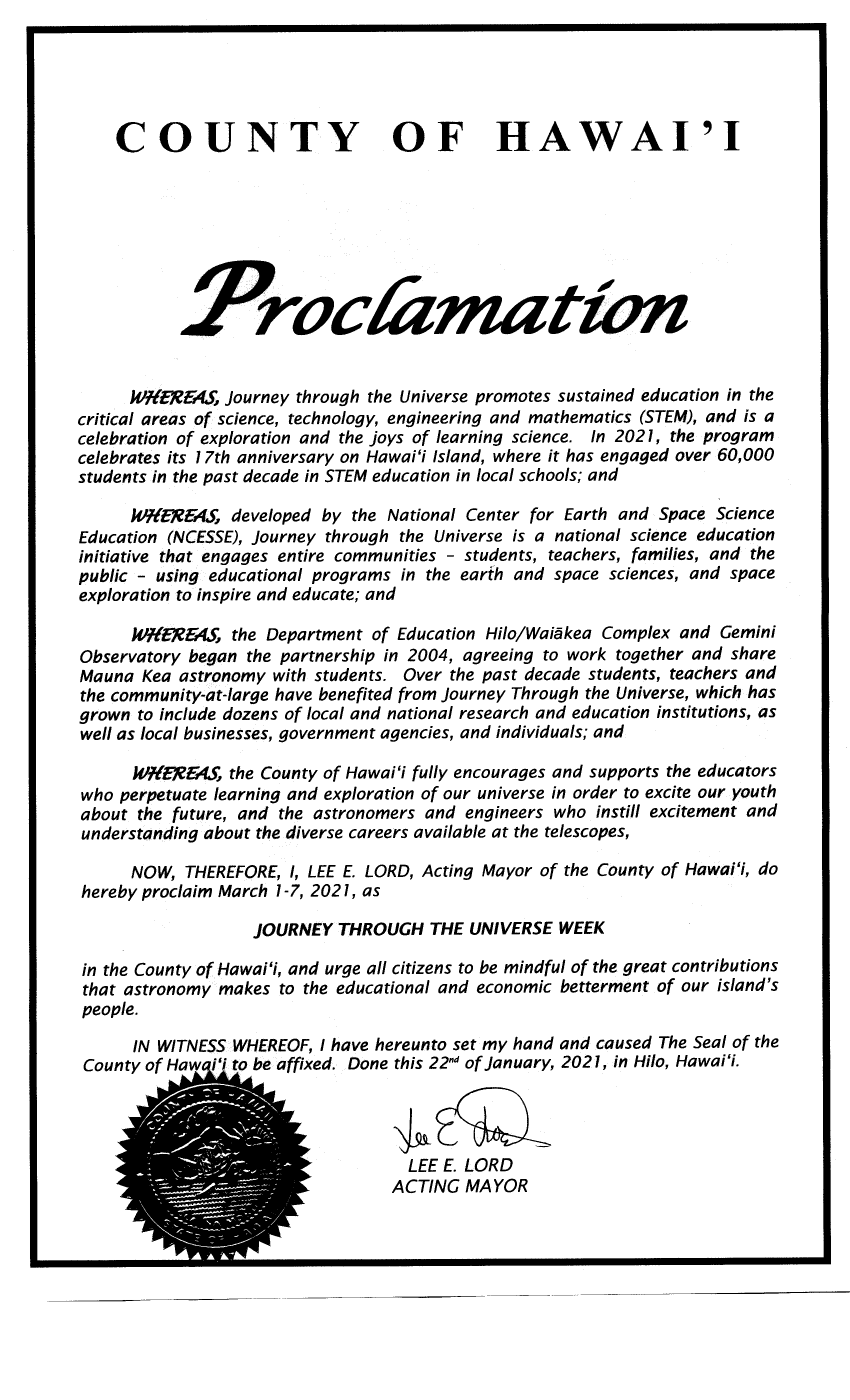

Proclamation Journey Through the Universe 22-01-2021

Credit: NOIRLab